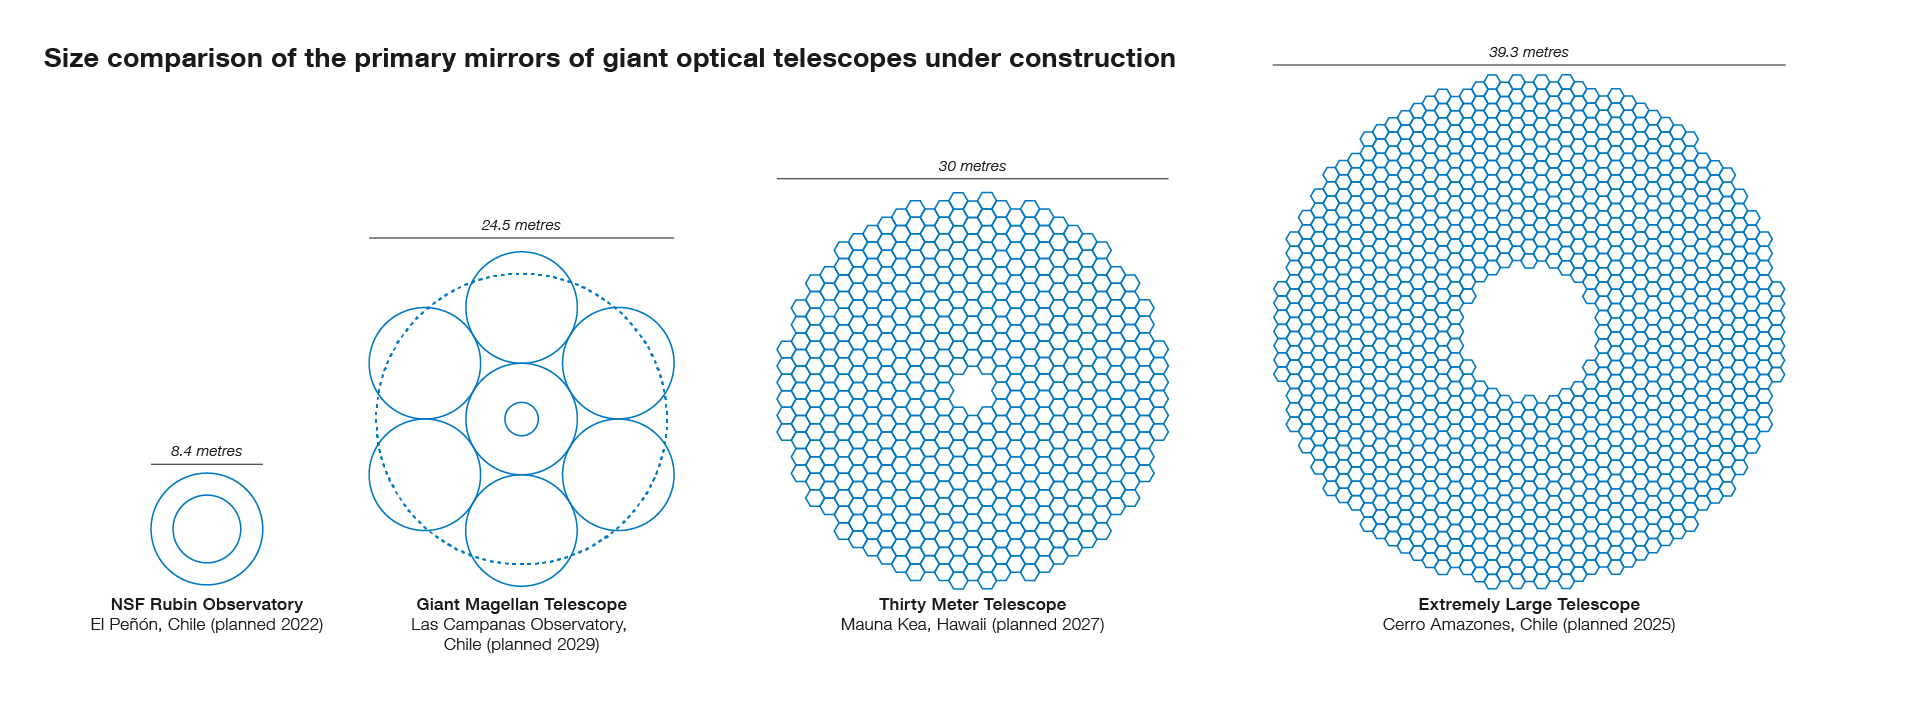

Size comparisons between the ELT primary mirror and other large planned facilities

This infographic compares the size of the Extremely Large Telescope's (ELT) main mirror with that of other planned major optical ground-based telescopes. The ELT, with a main mirror 39 metres in diameter, will be the largest telescope of its kind in the world.

This picture was inspired by infographic made by Wikipedia Author Cmglee.

Credit: ESO